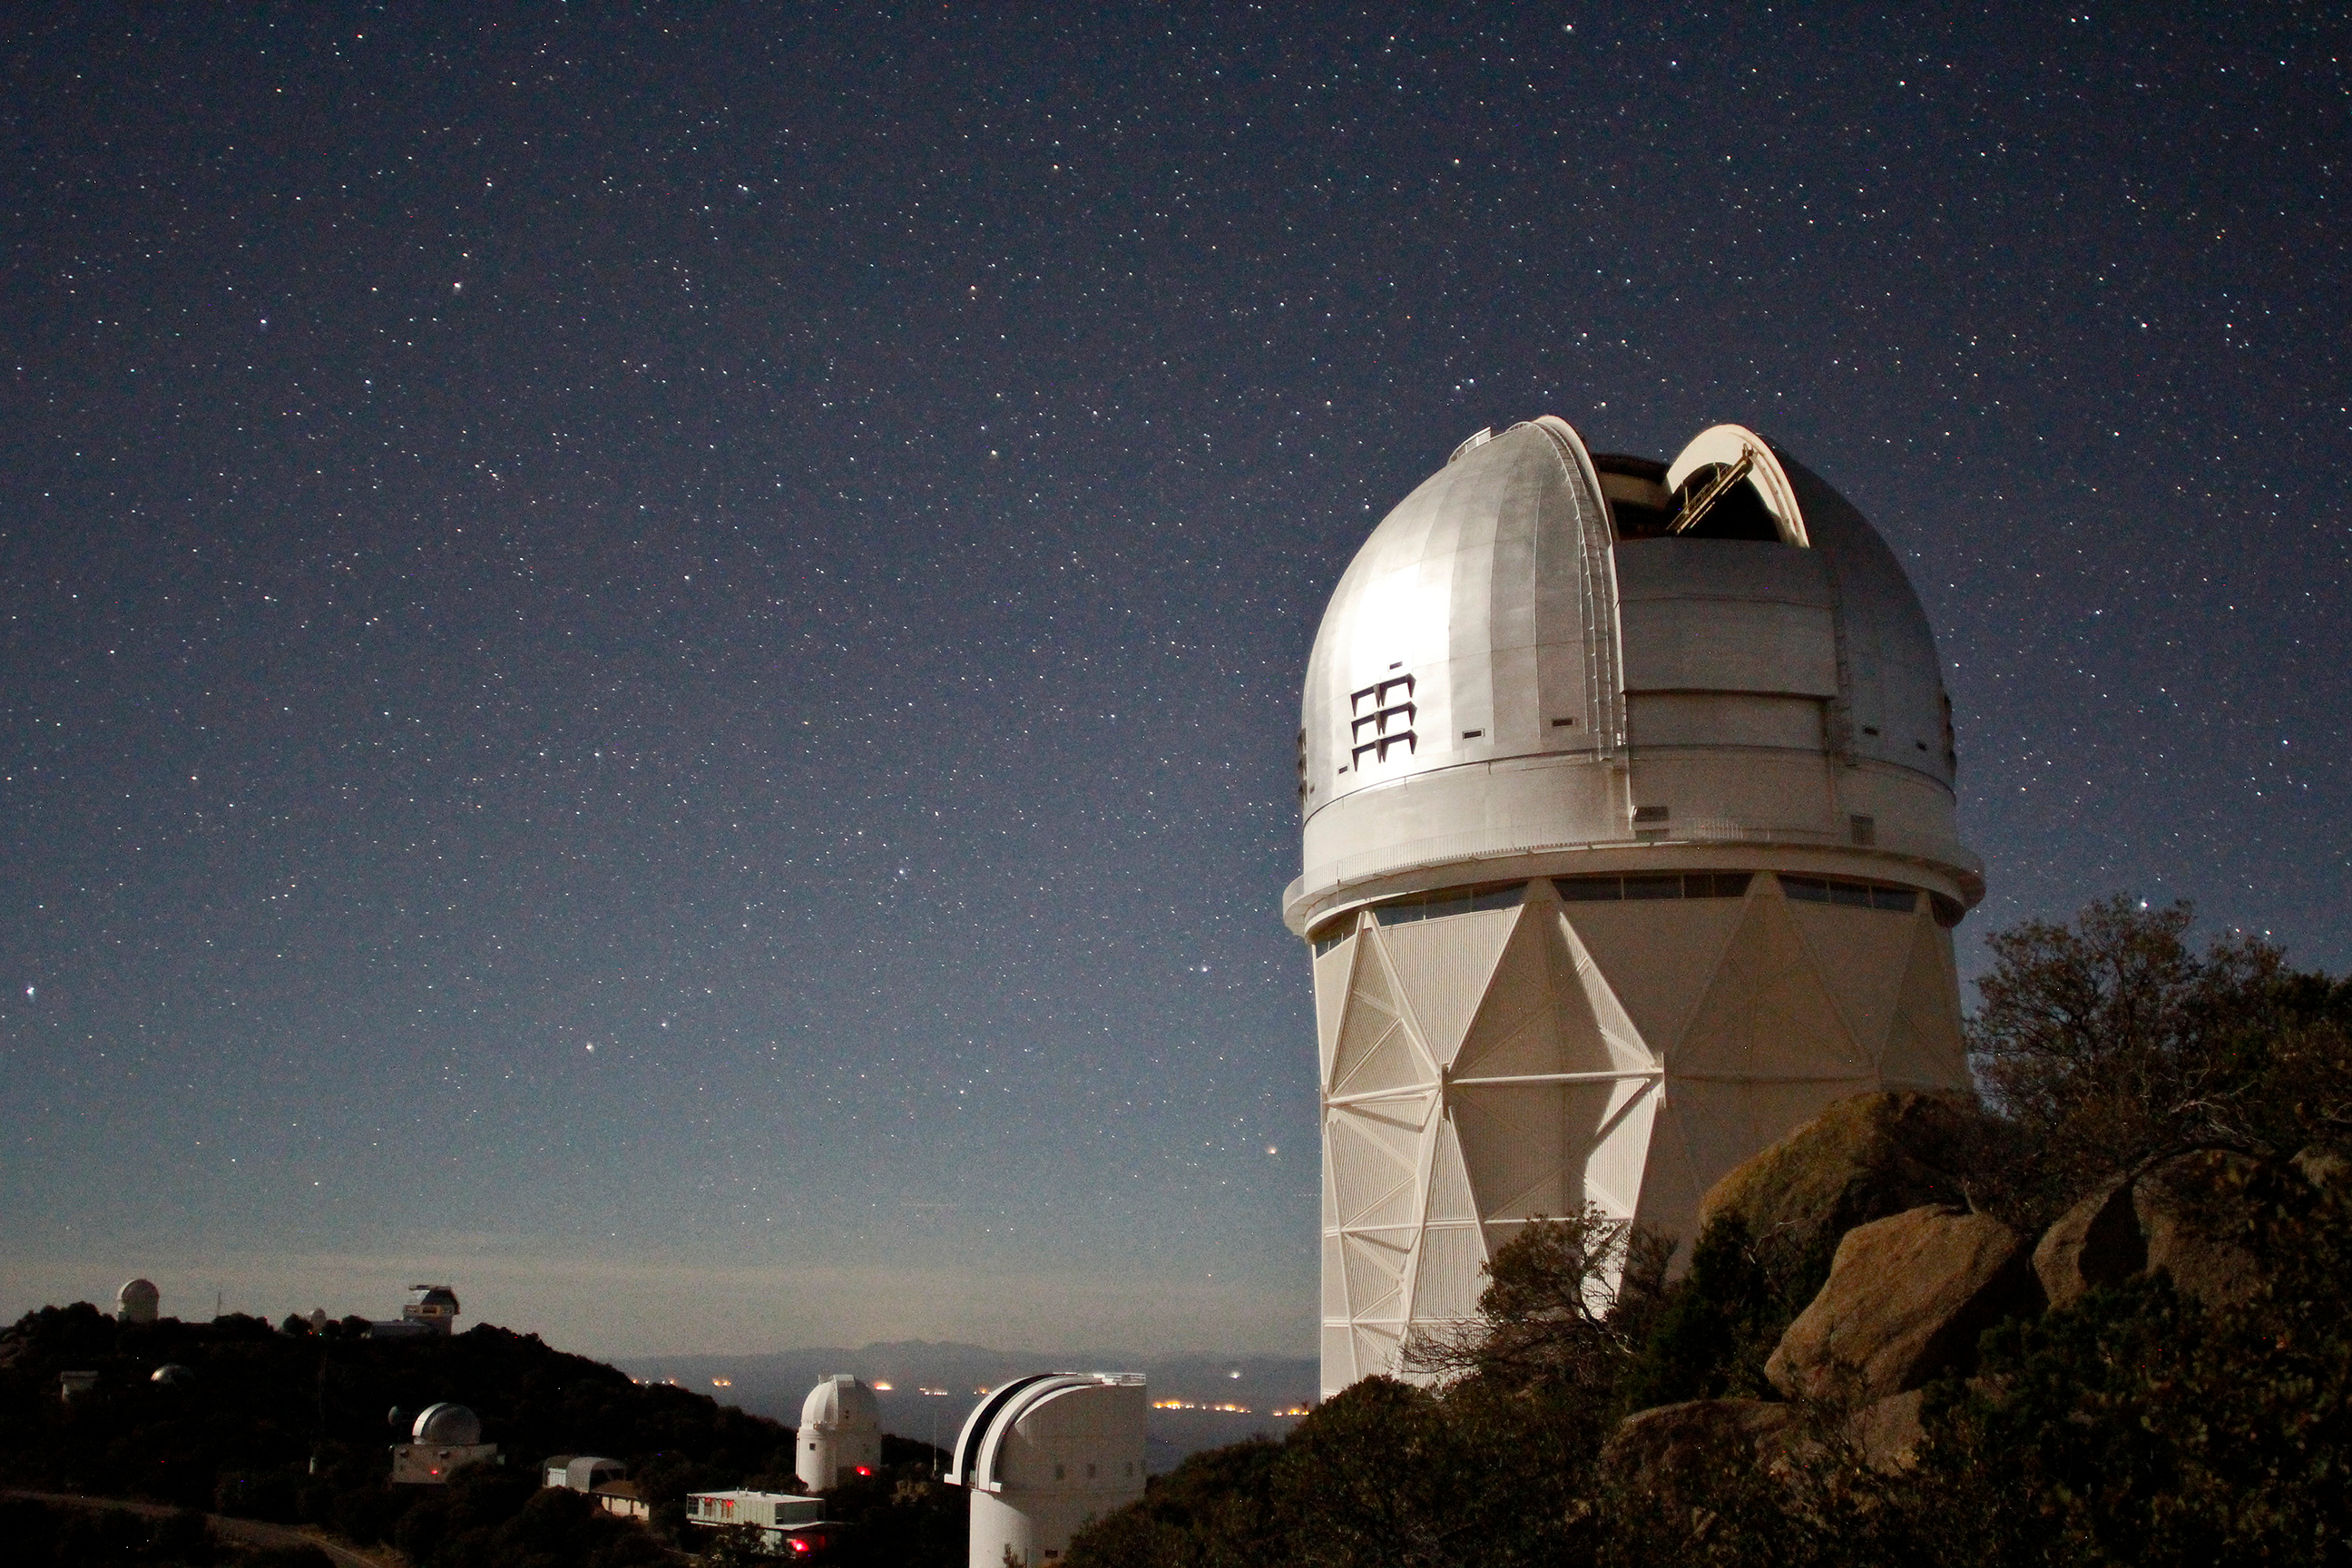

New Chapter Begins for Kitt Peak Telescope

The moon illuminates the recently silvered dome of the Mayall 4m Telescope in this long exposure image taken on 6 February, 2018 during one of the last nights of observation for the the Mayall z-Band Legacy Survey (MzLS)

Credit: P. Marenfeld & NOAO/AURA/NSF.